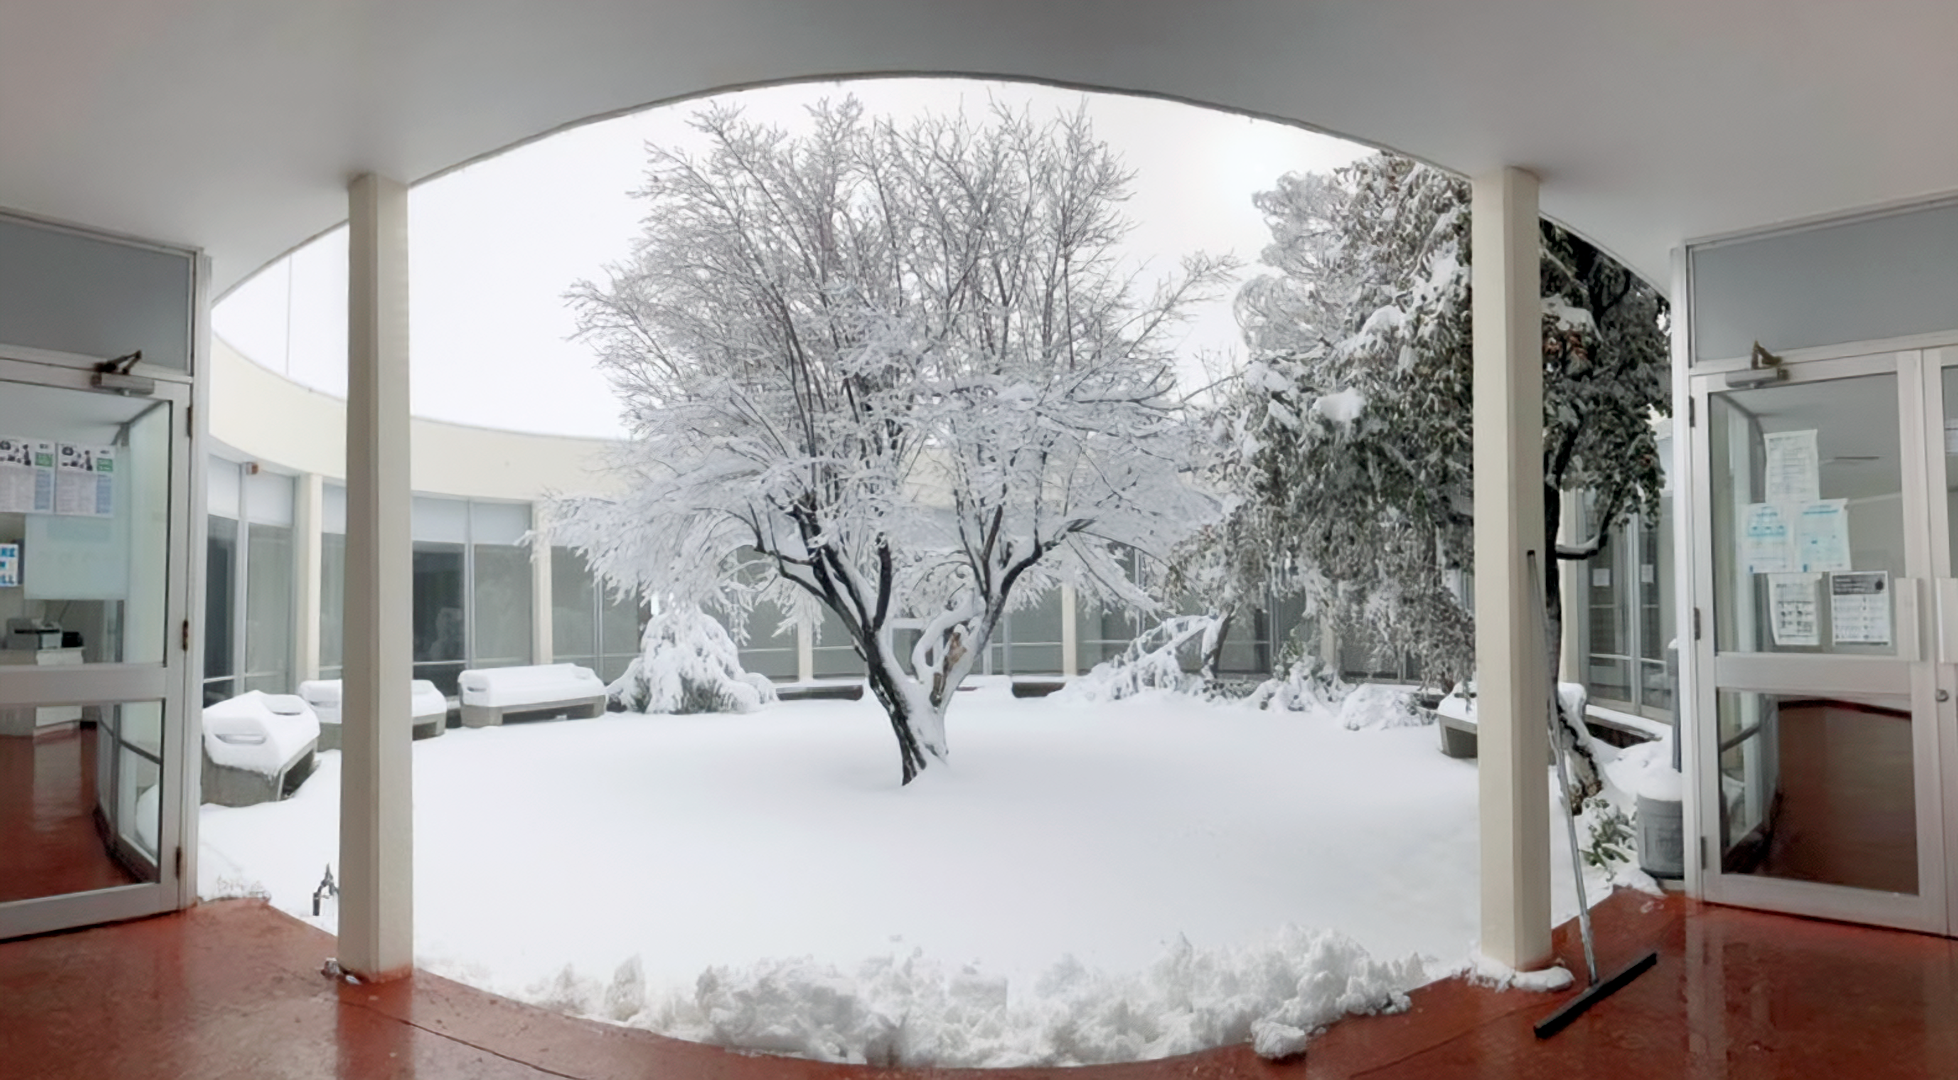

Snow at Cerro Tololo

Snow at Cerro Tololo as seen from the Round Office Building.

Credit: NOIRLab/NSF/AURA/F. Bruno